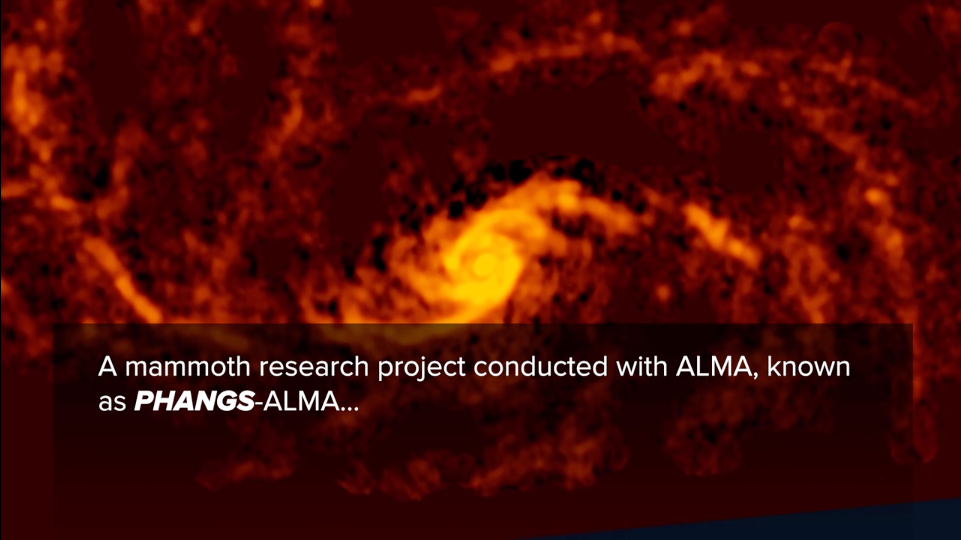

PHANGS-ALMA

Credit: NRAO/AUI/NSF, B. Saxton; ALMA (ESO/NAOJ/NRAO)